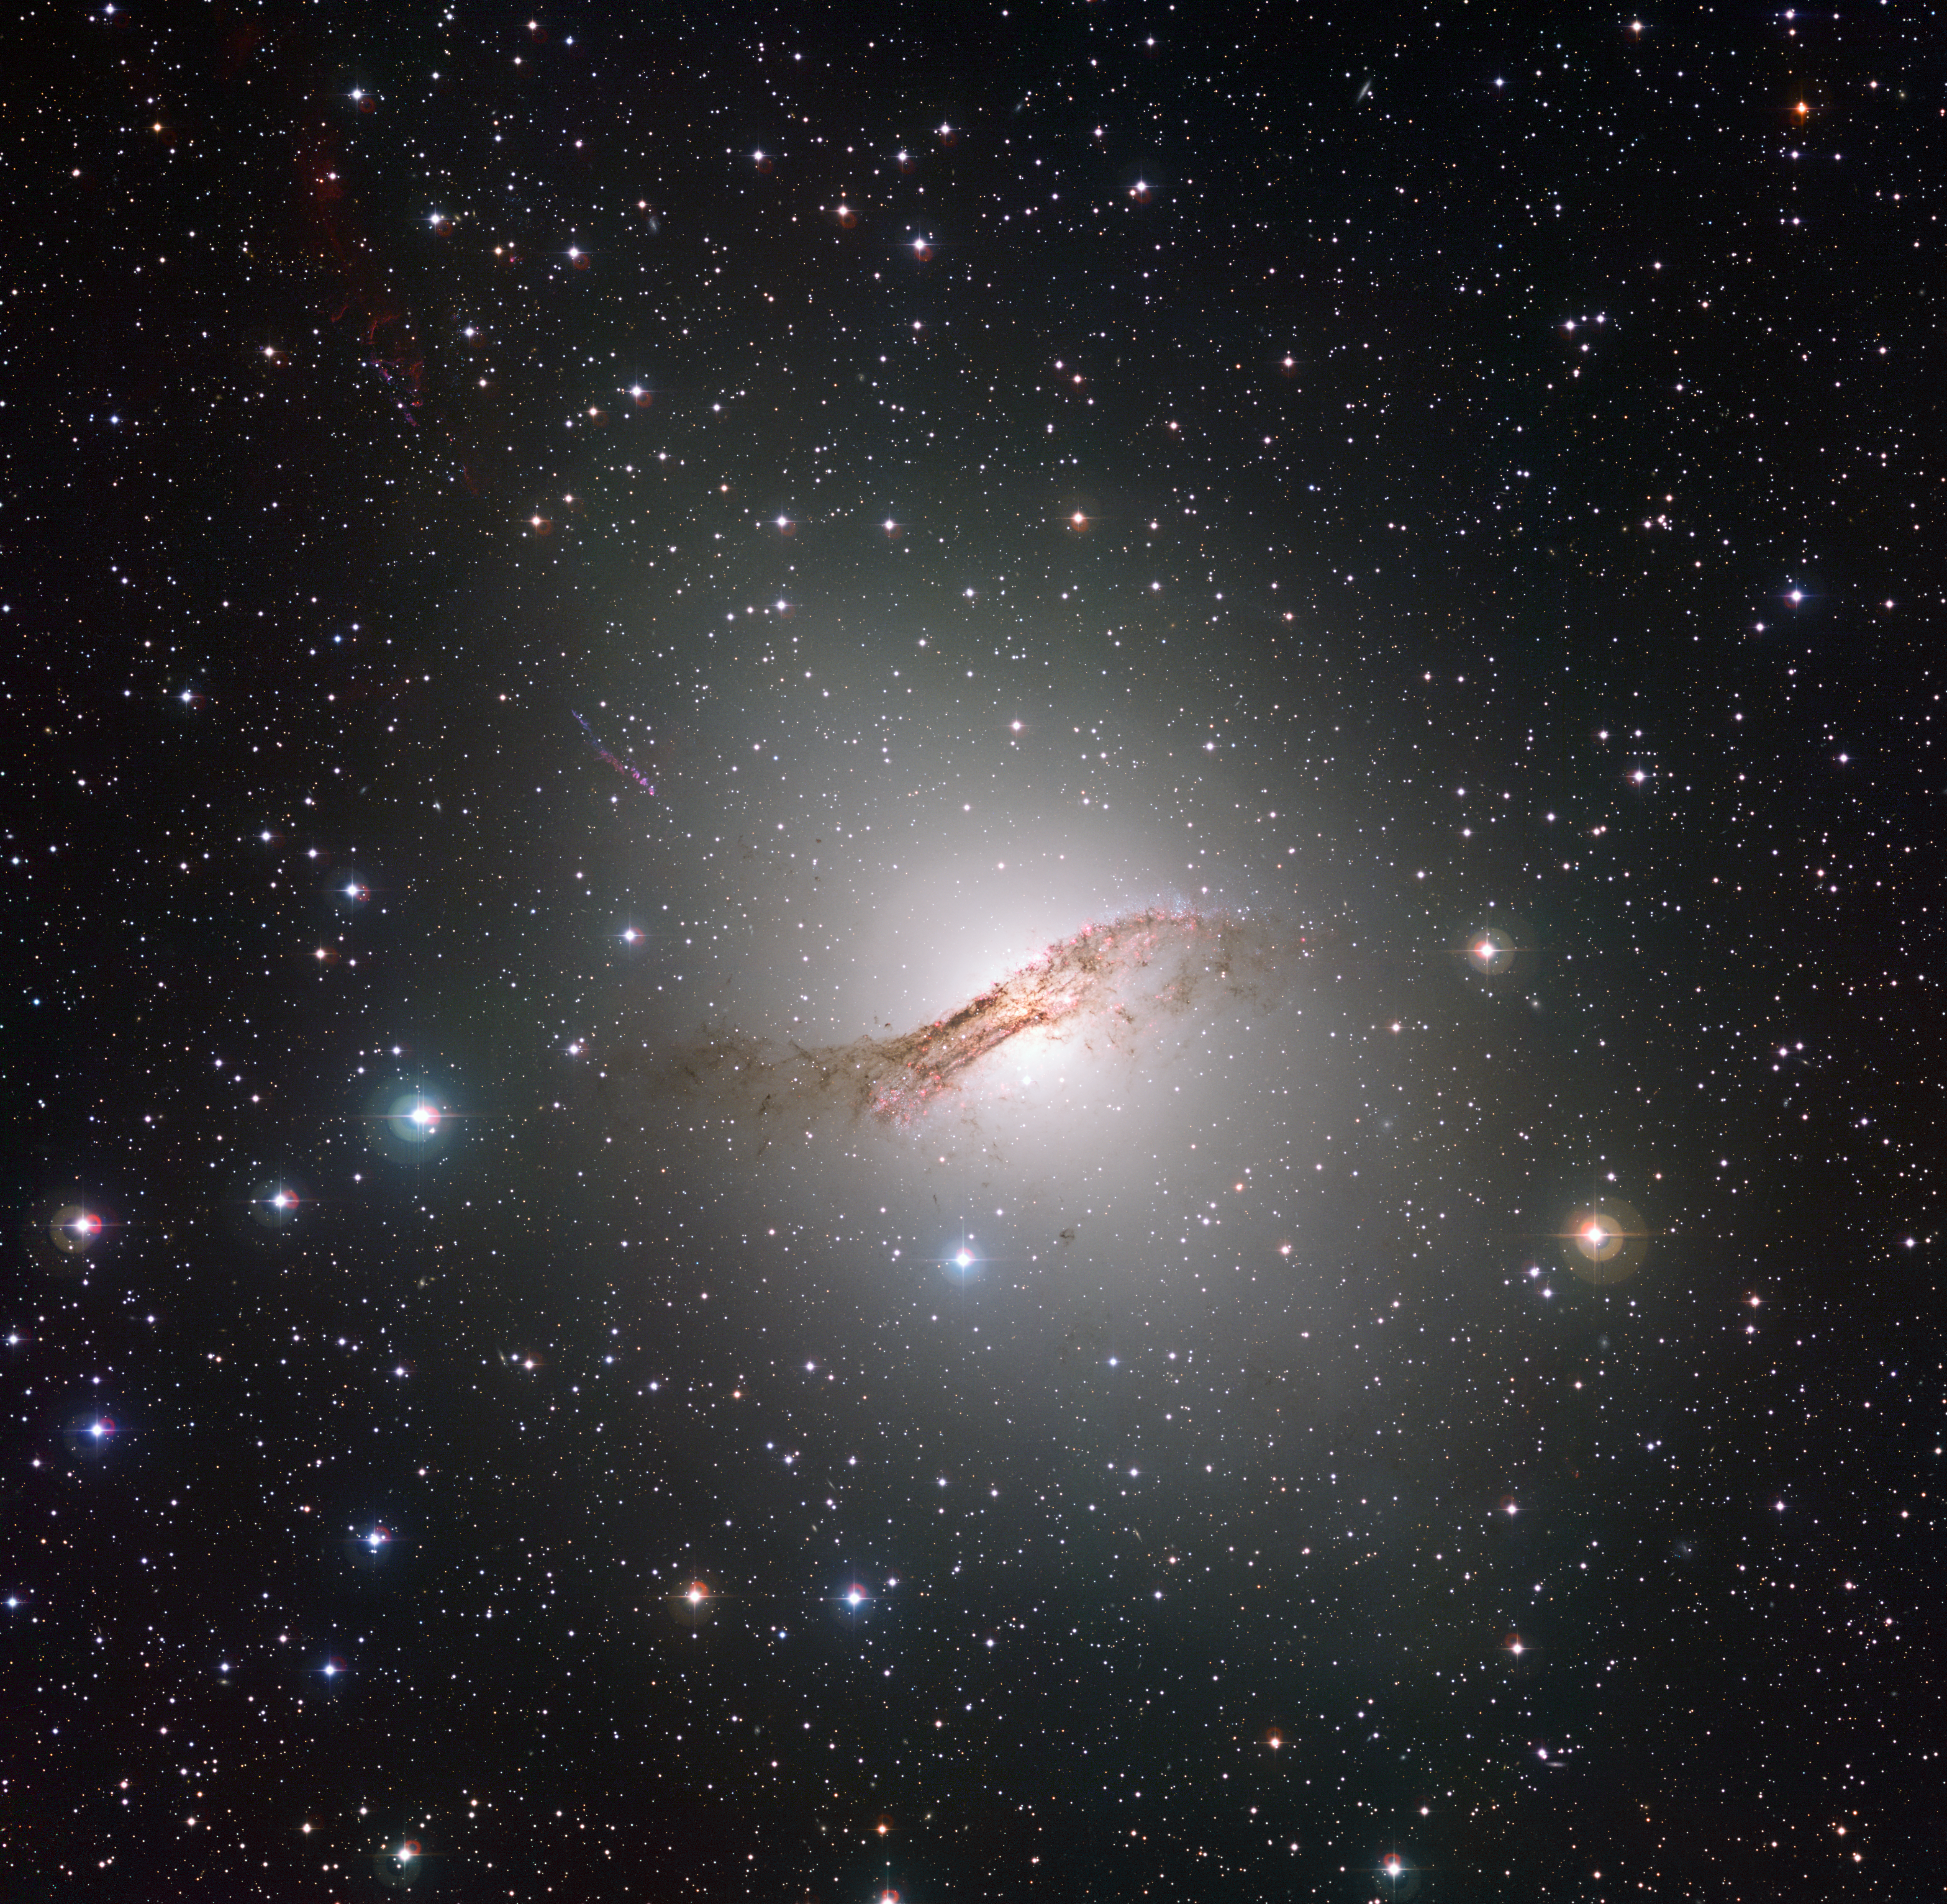

A deep look at the strange galaxy Centaurus A

The peculiar galaxy Centaurus A (NGC 5128) is pictured in this image taken with the Wide Field Imager attached to the MPG/ESO 2.2-metre telescope at the La Silla Observatory in Chile. With a total exposure time of more than 50 hours this is probably the deepest view of this peculiar and spectacular object ever created.

Credit: ESO